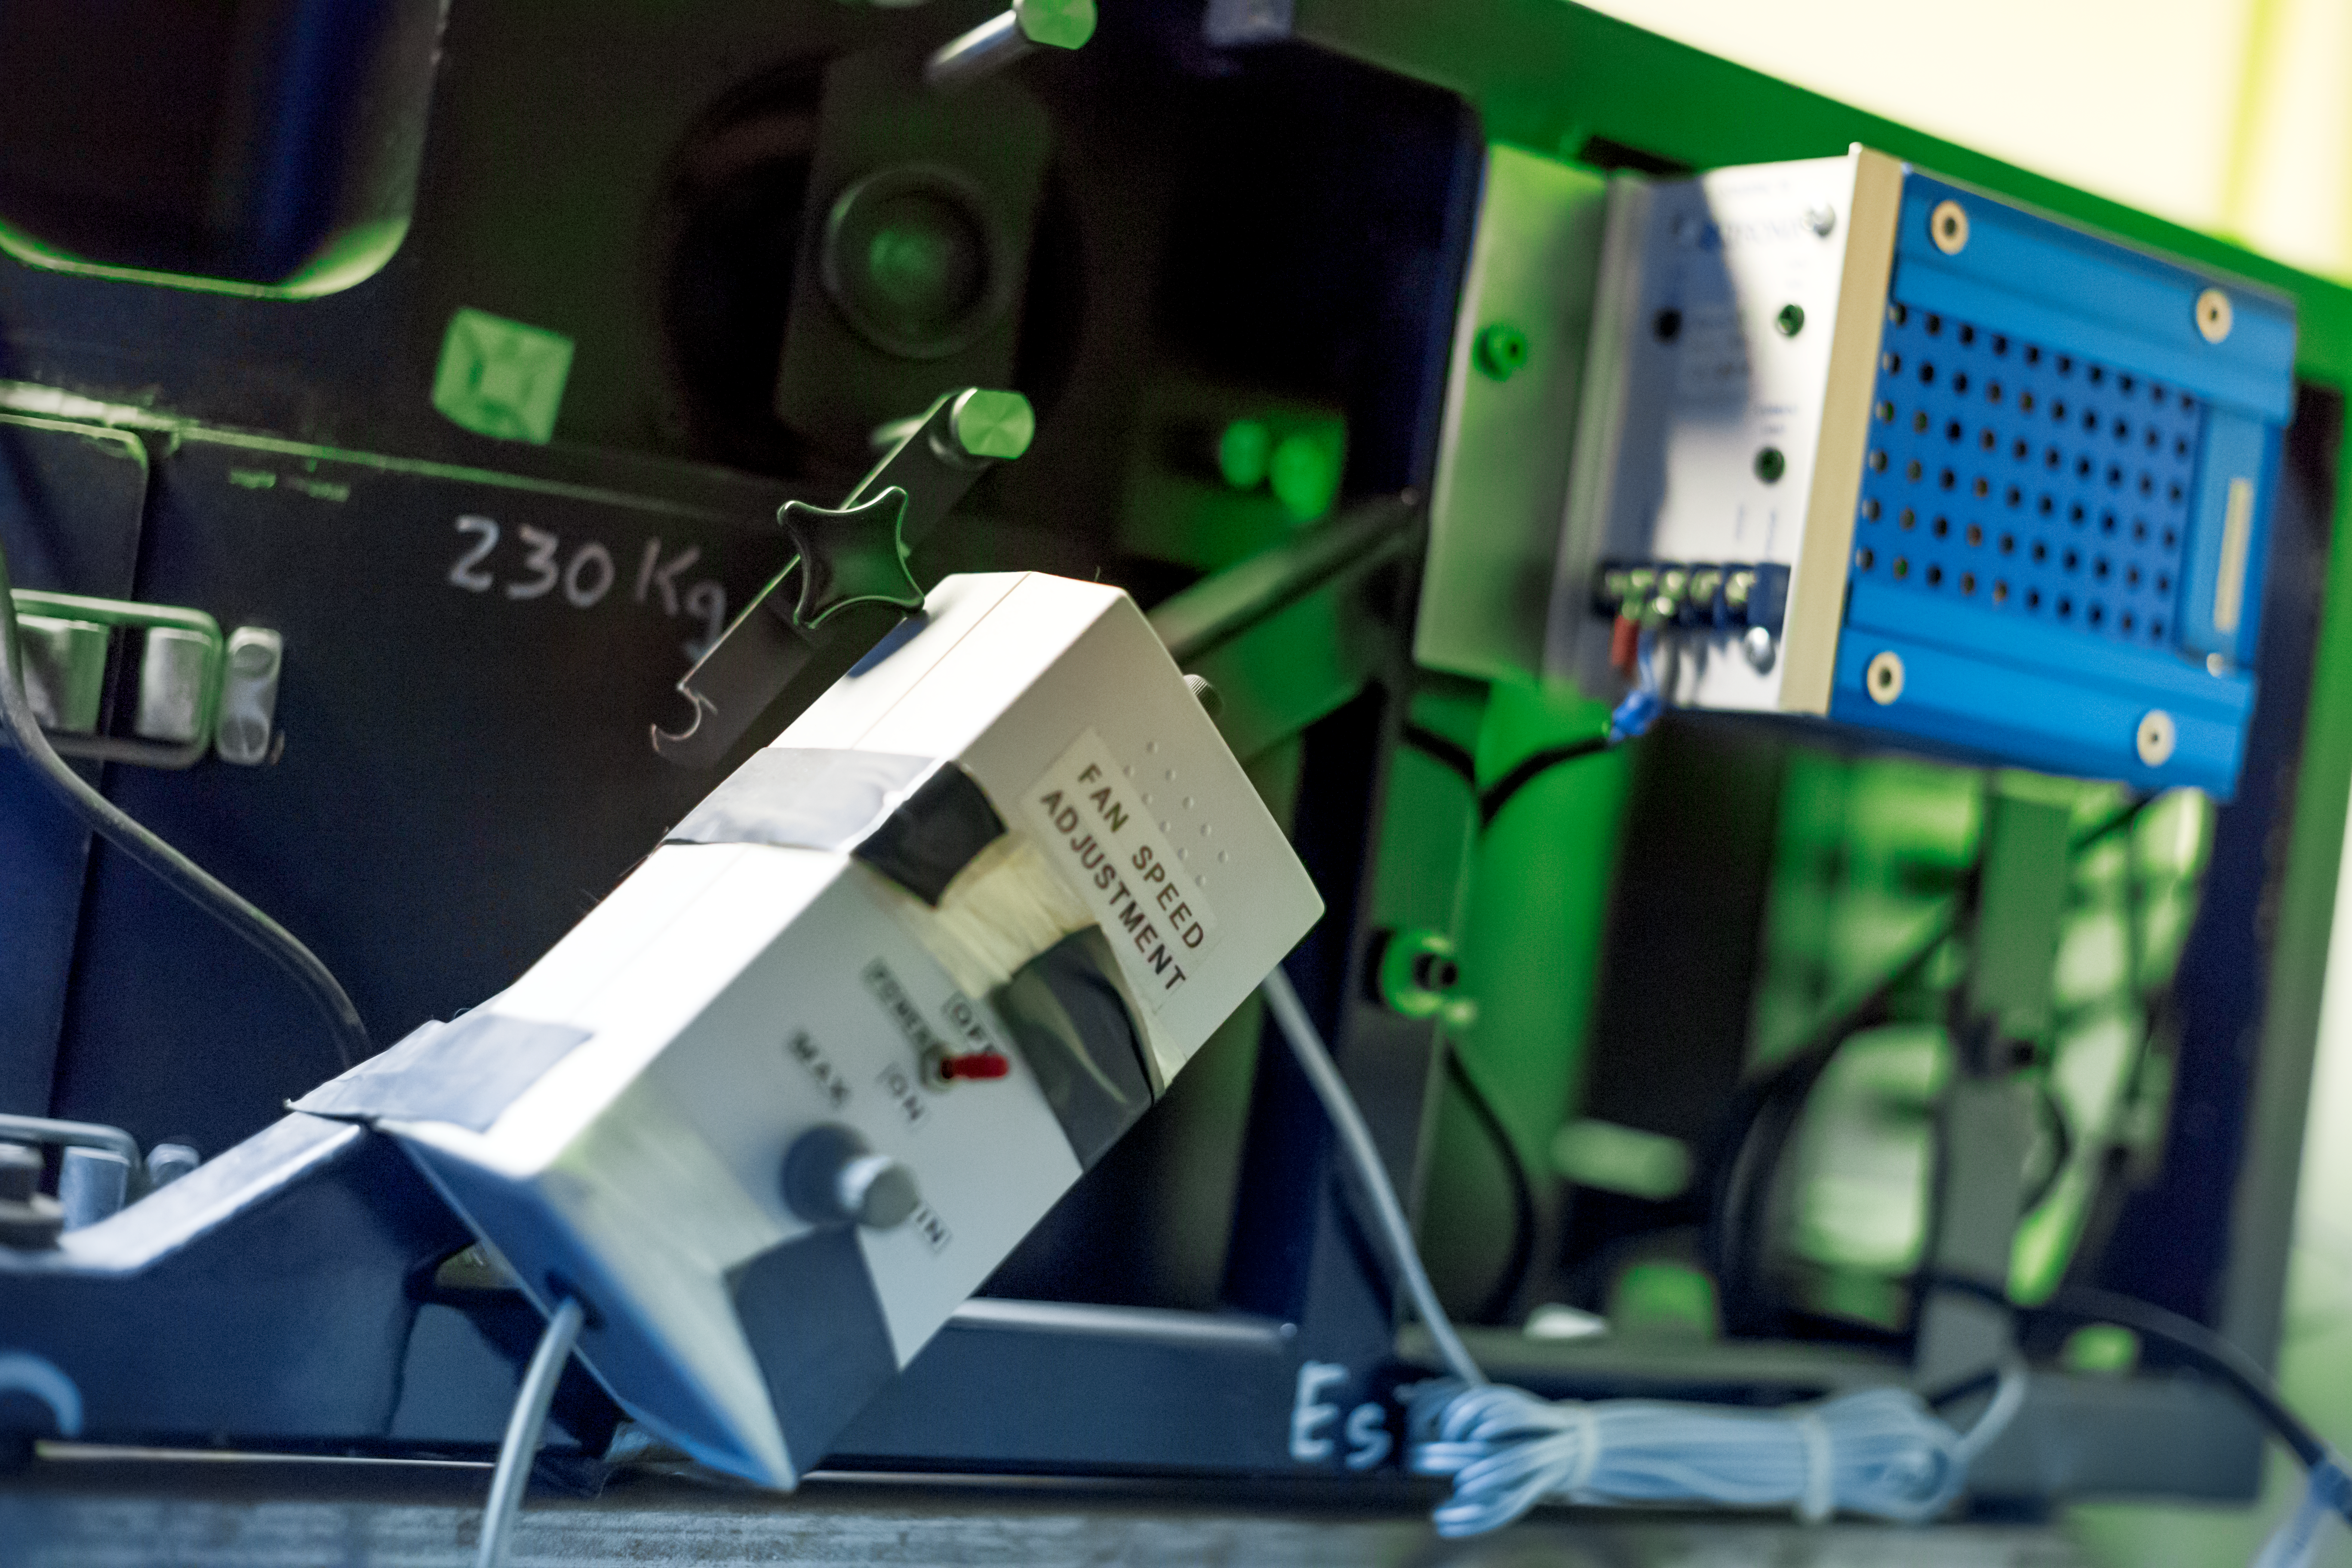

Spectroscopy in full color with EFOSC

Detail of the decomissioned EFOSC instrument for low resolution spectroscopy and imaging at the La Silla Observatory. Predecessor of the EFOSC2.

Credit: ESO